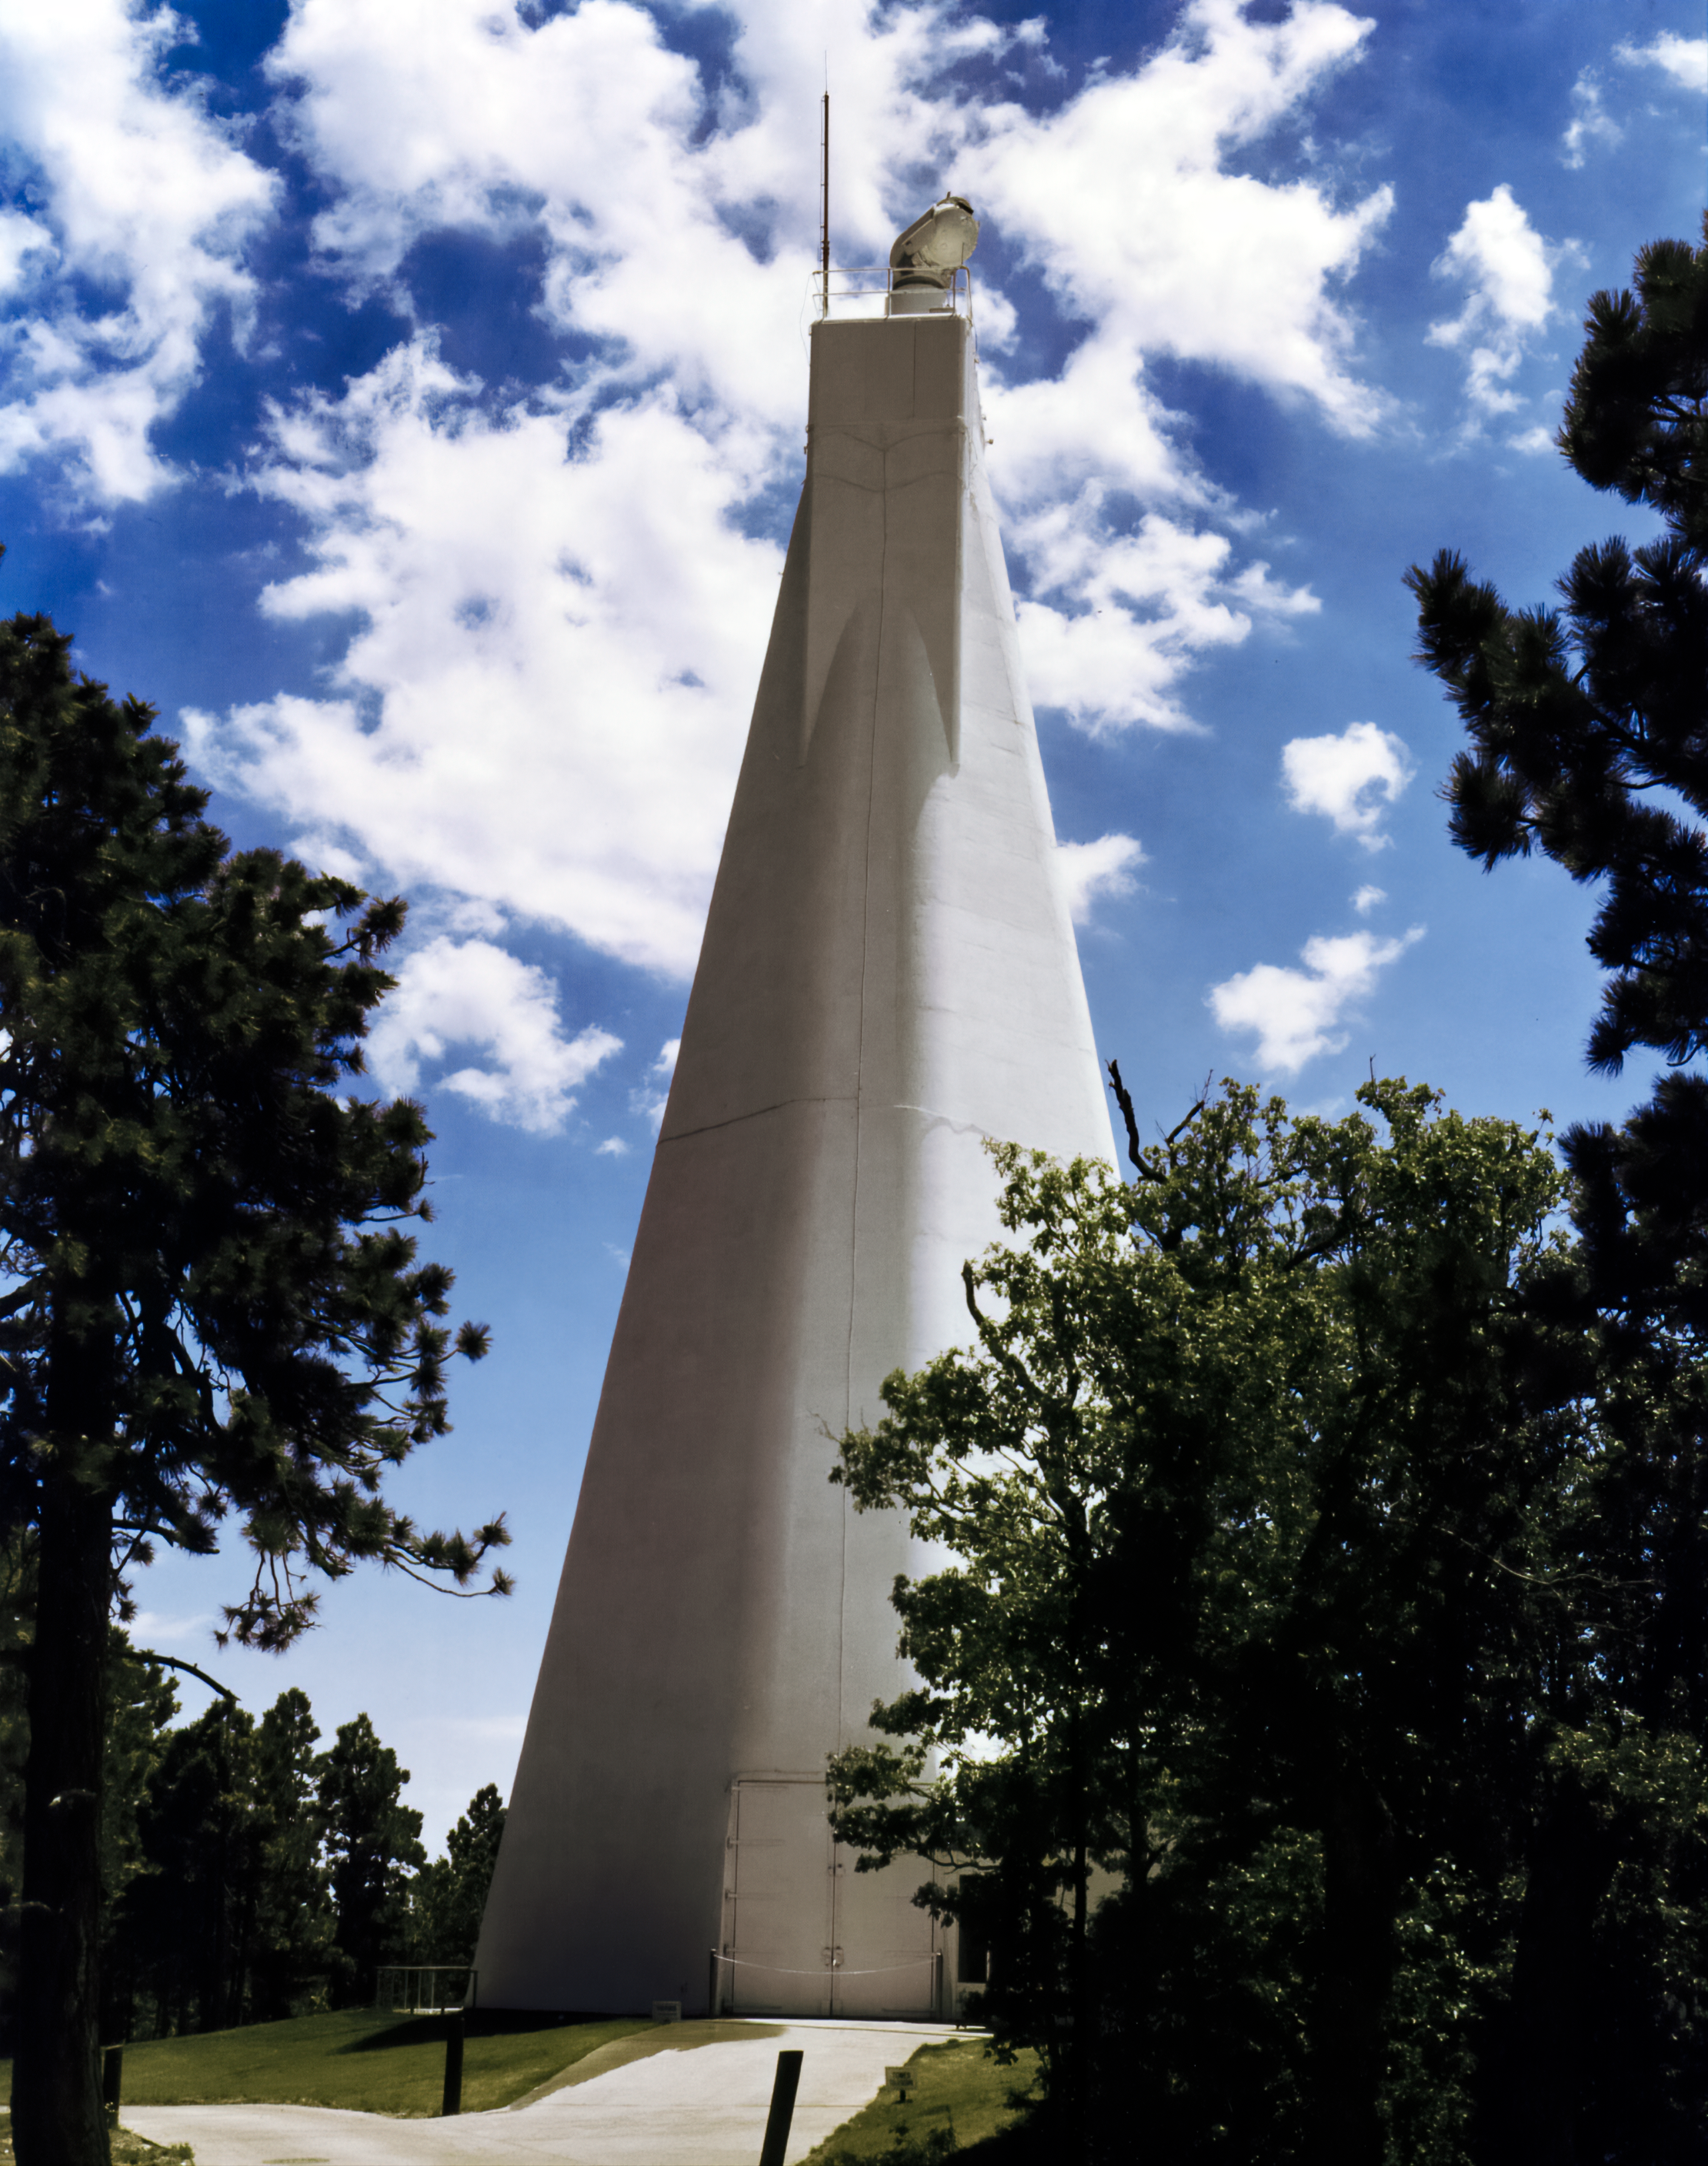

The McMath-Pierce Solar Telescope's Tower

A close-up view of the aboveground portion of the McMath-Pierce Solar Telescope, located at Kitt Peak National Observatory.

Credit: NOIRLab/AURA/NSF